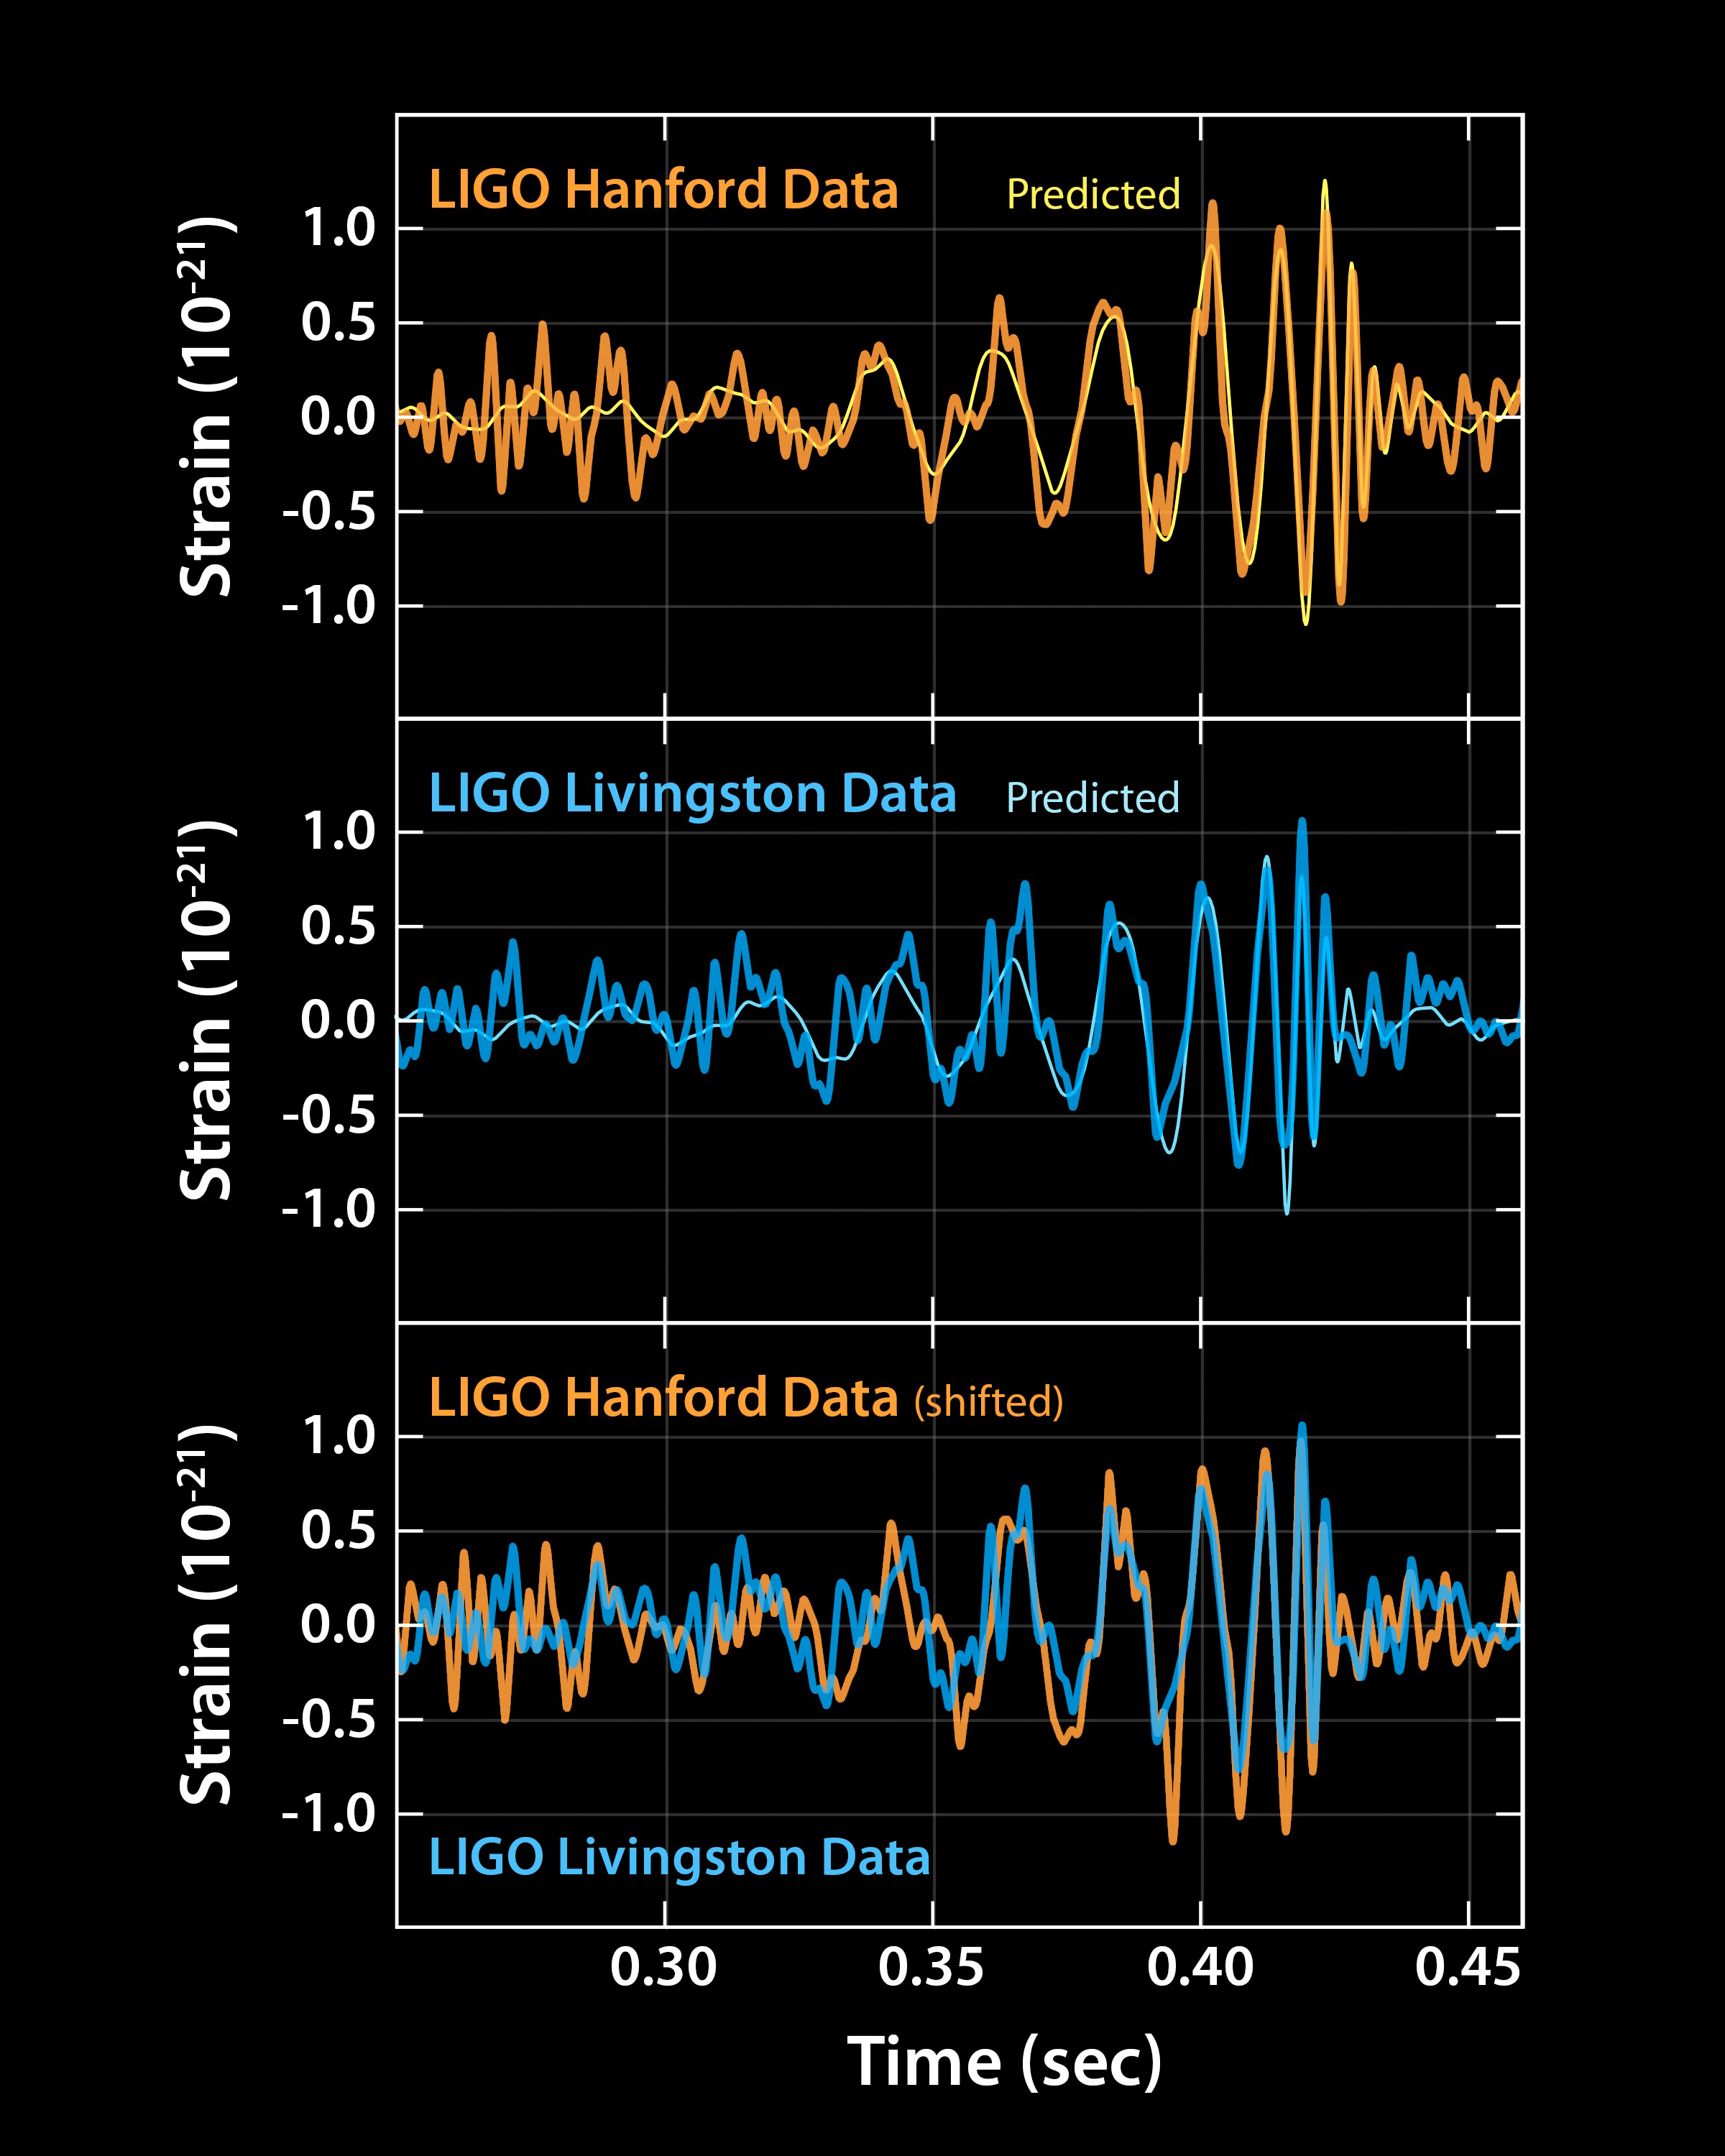

Black holes ringing in space

The LIGO signal that heralded the era of gravitational wave astronomy.

Credit: Caltech/MIT/LIGO Lab